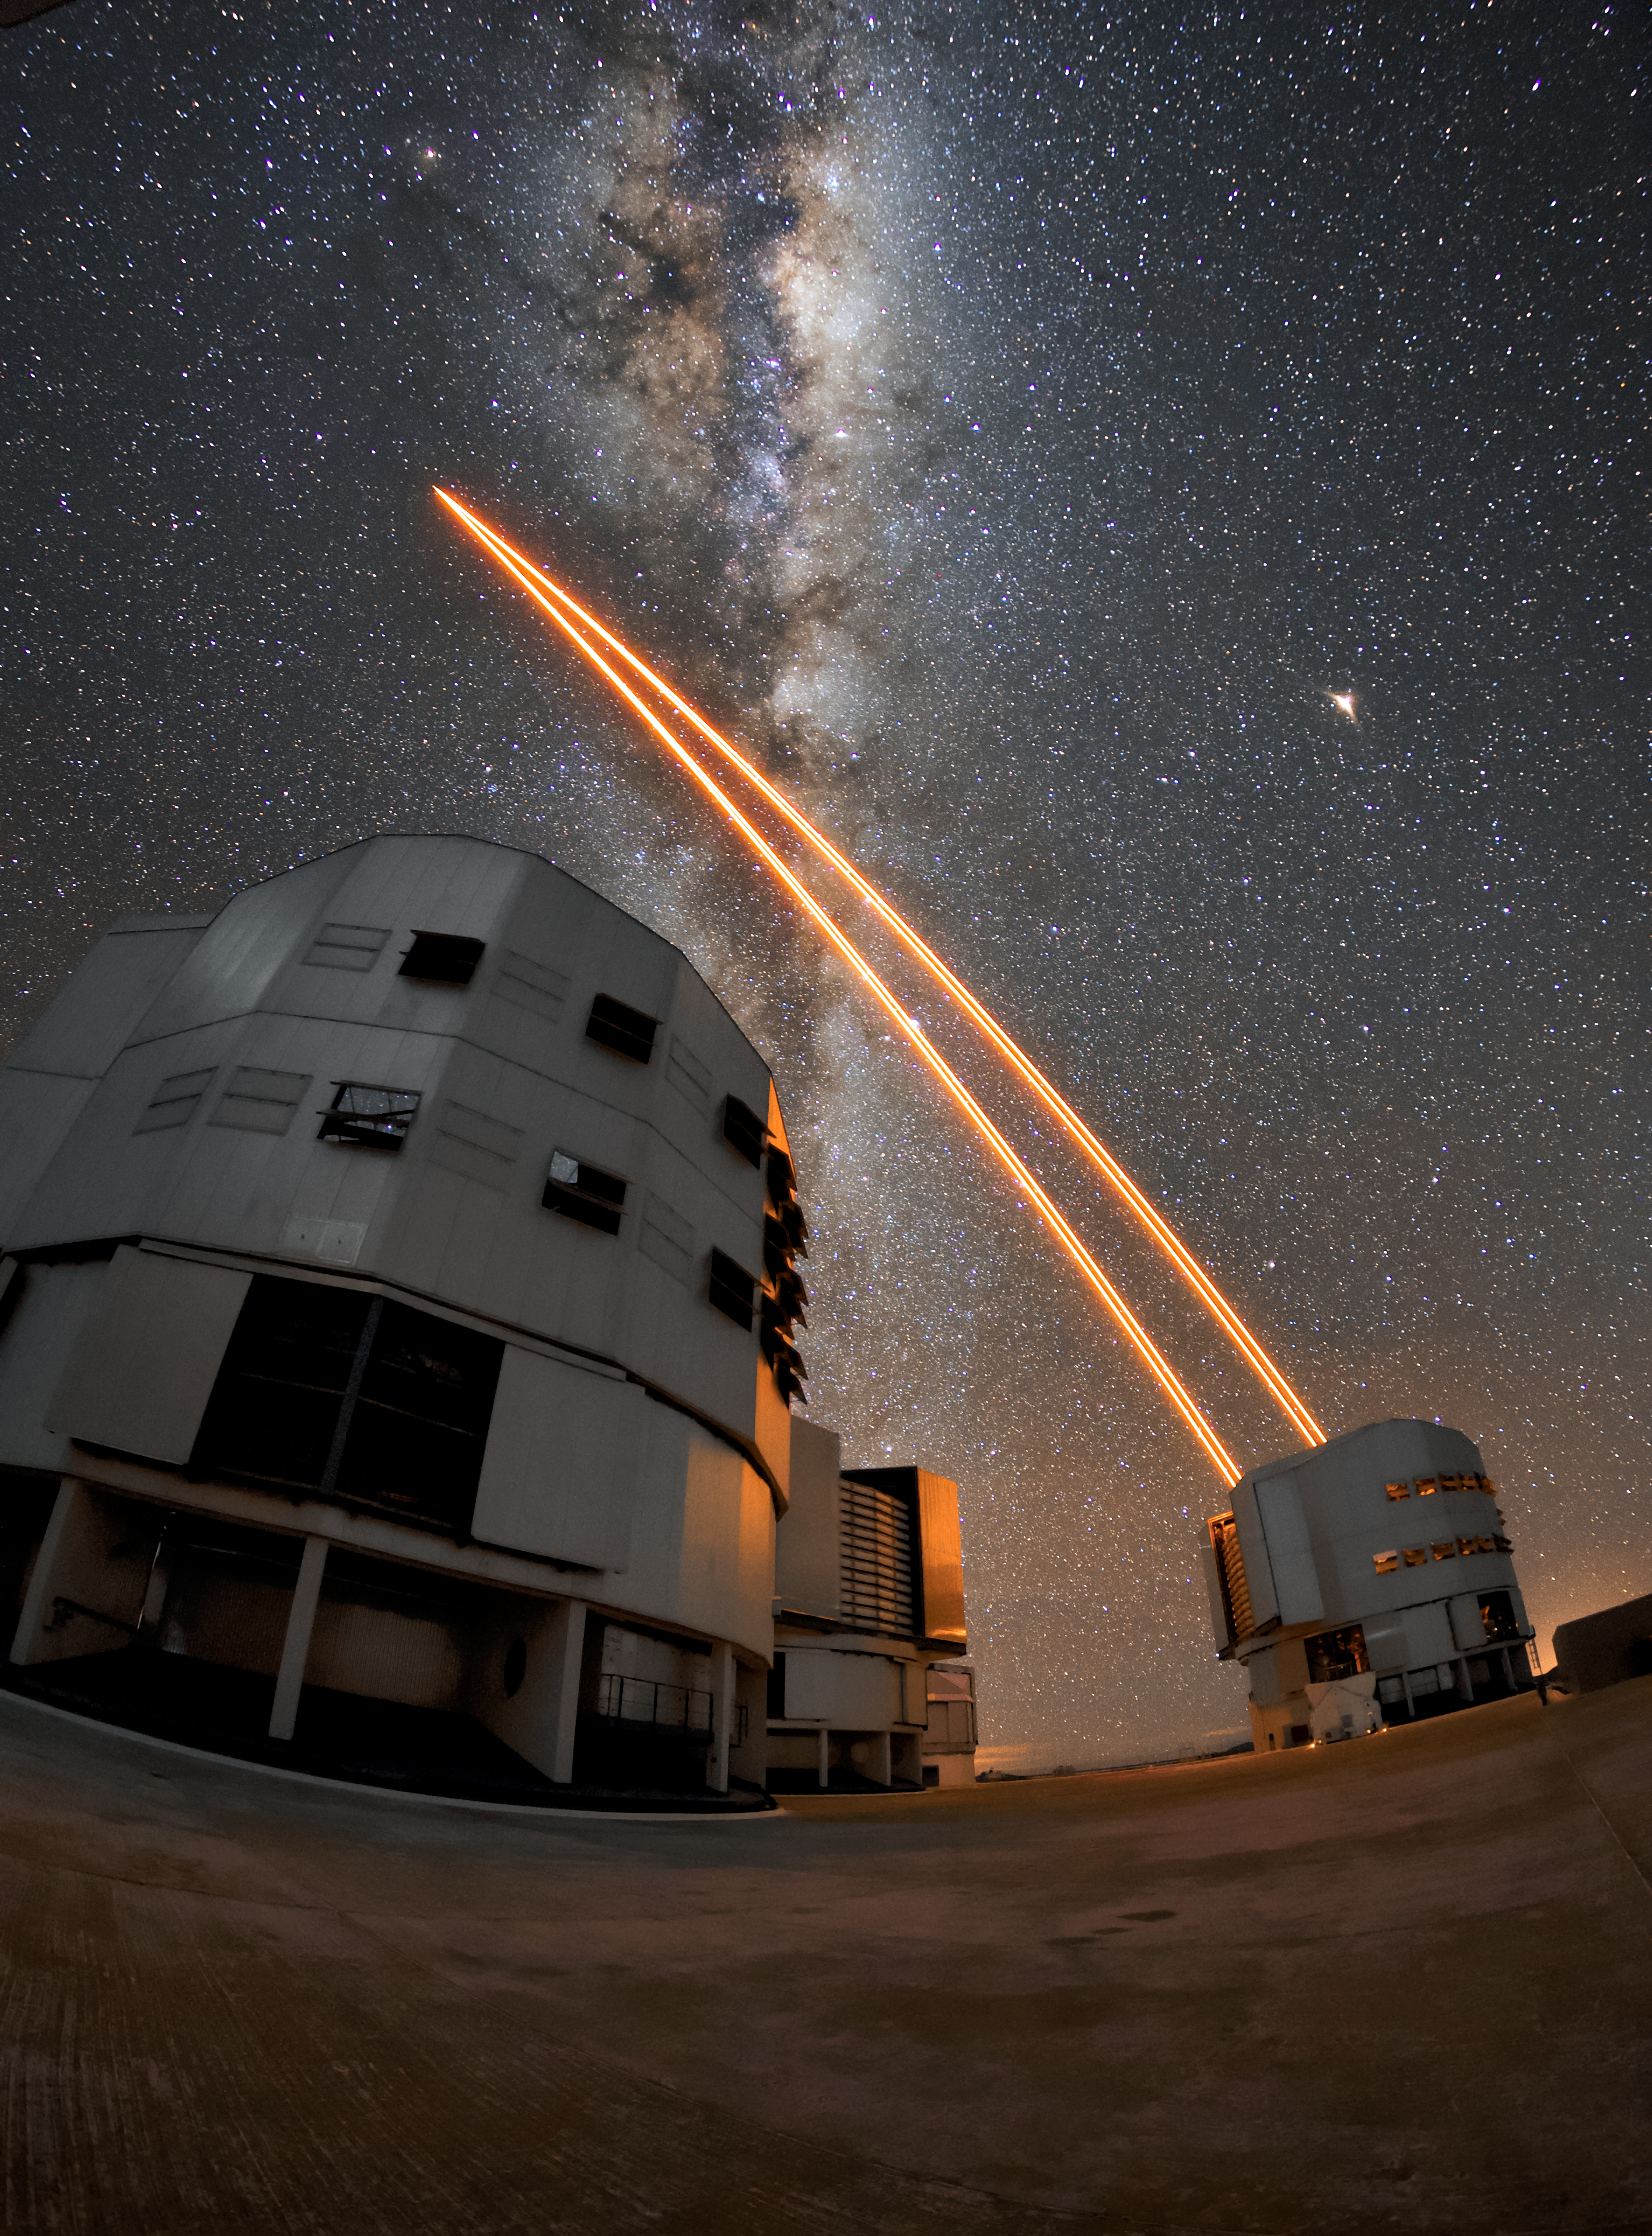

Yepun to the Universe

Unit telescope 4 (Yepun) at the VLT sends a laser into the night sky over Paranal to create a guide star. This is part of the Adaptive Optics system, which is just some of the state-of-the-art technology available to astronomers at the VLT to study the Universe. The Milky Way can be seen as a bright band overhead, exmplifying the remarkable viewing conditions at Paranal, which has about 300 clear nights per year.

Credit: ESO/Daniele Gasparri (www.astroatacama.com)